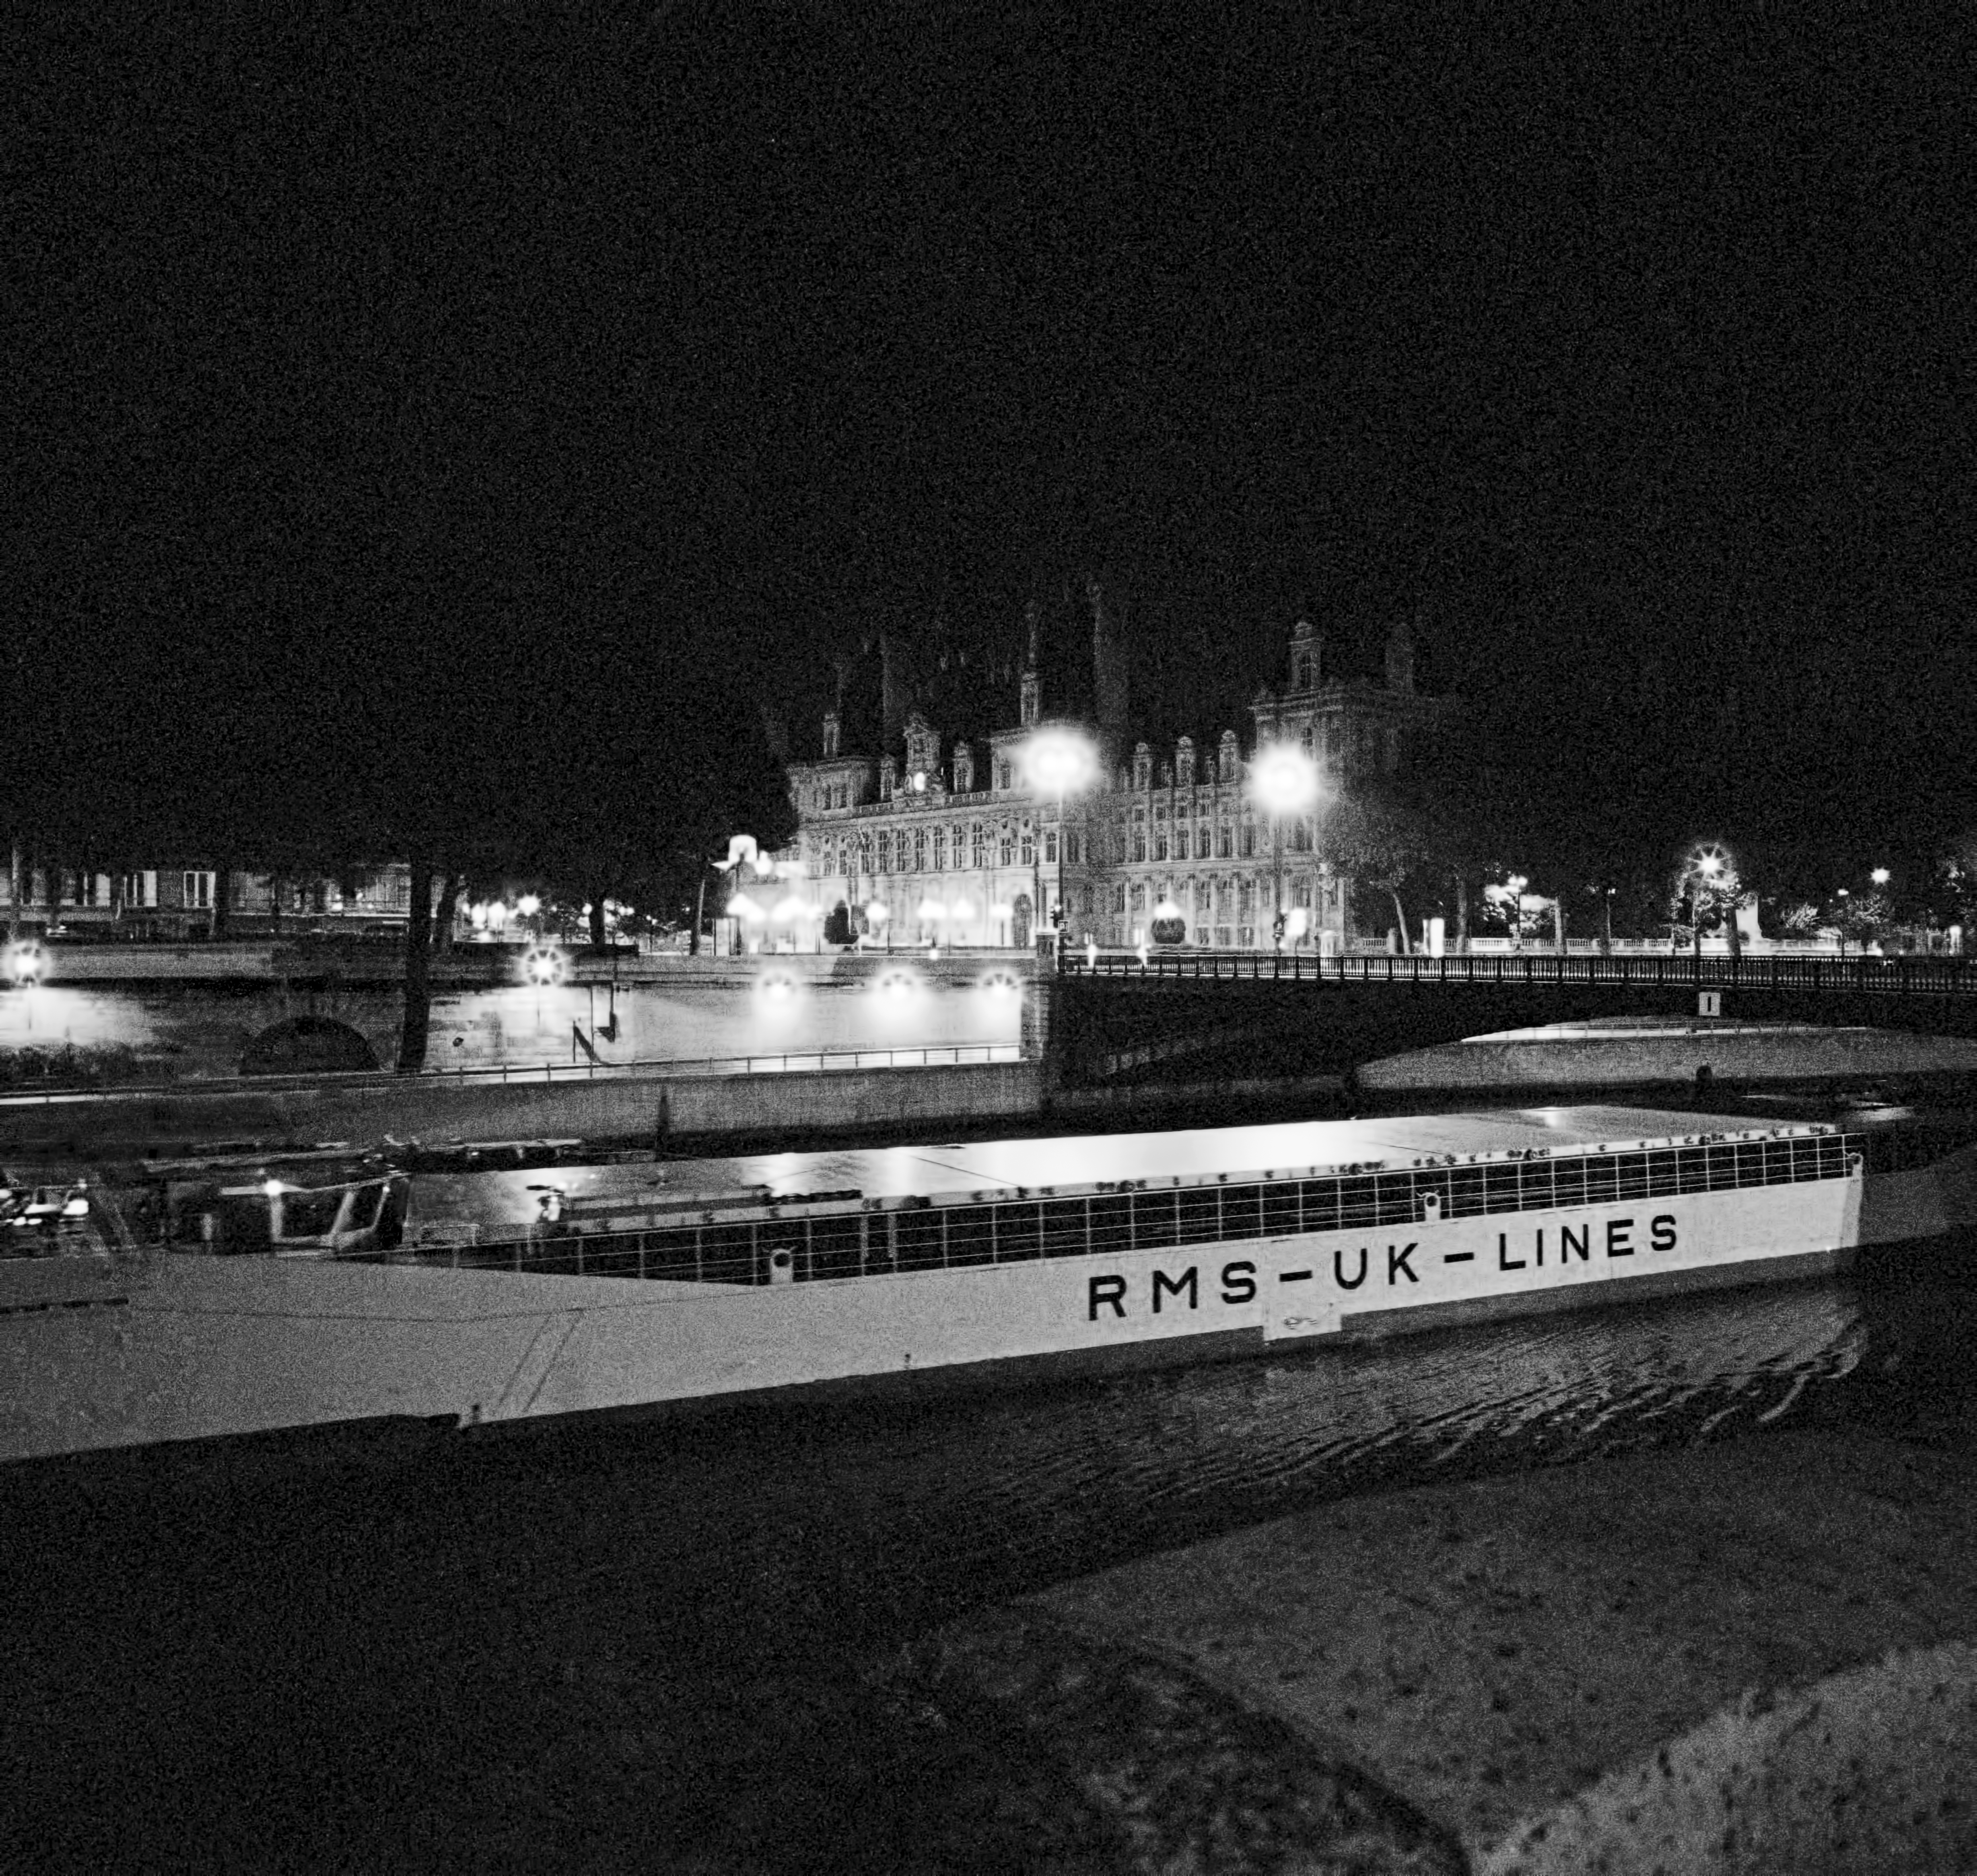

The passage of the first VLT mirror through Paris at night

This image shows the river barge Eldor passing in front of the Paris City Hall at night, with the first VLT mirror blank safely stored in its hold.

Not surprisingly, the passage of the mirror led to considerable attention by the local population as roads were blocked by the slowly moving lorry carrying the 8.4-metre wide, and rather unusual-looking, mirror container. It may have caused some traffic delays and, perhaps, some irritation among motorists, but it also represented a chance to raise the visibility of the project in the public mass media.

Of course, ESO's Information Service was on the spot, covering the mirror's journey with pictures and video footage, to be used for press releases and other publicity materials. A great deal of planning had gone into this effort, and it seemed that the passage through Paris would offer a unique chance to obtain a spectacular picture. The VLT represented the utmost in cutting-edge technology made-in-Europe.

Now the mirror would pass close by the Eiffel Tower, itself a powerful symbol of Europe's technological prowess, albeit from bygone days. And so the team descended on Paris ahead of the vessel's arrival. The photographers first found the best location for their shot and then went out to the locks at Suresnes to meet the vessel. Here Herbert Zodet, one of the photographers, boarded the vessel to film the passage from the bridge of the ship, while the others went back through the Bois de Boulogne to their chosen location near the Debilly footbridge to wait for the right moment, which would occur around 11 pm. Shortly before the boat arrived, however, the lights that had illuminated the Eiffel Tower and every night provide a spectacular view of this iconic building were abruptly turned off.

Credit: ESO